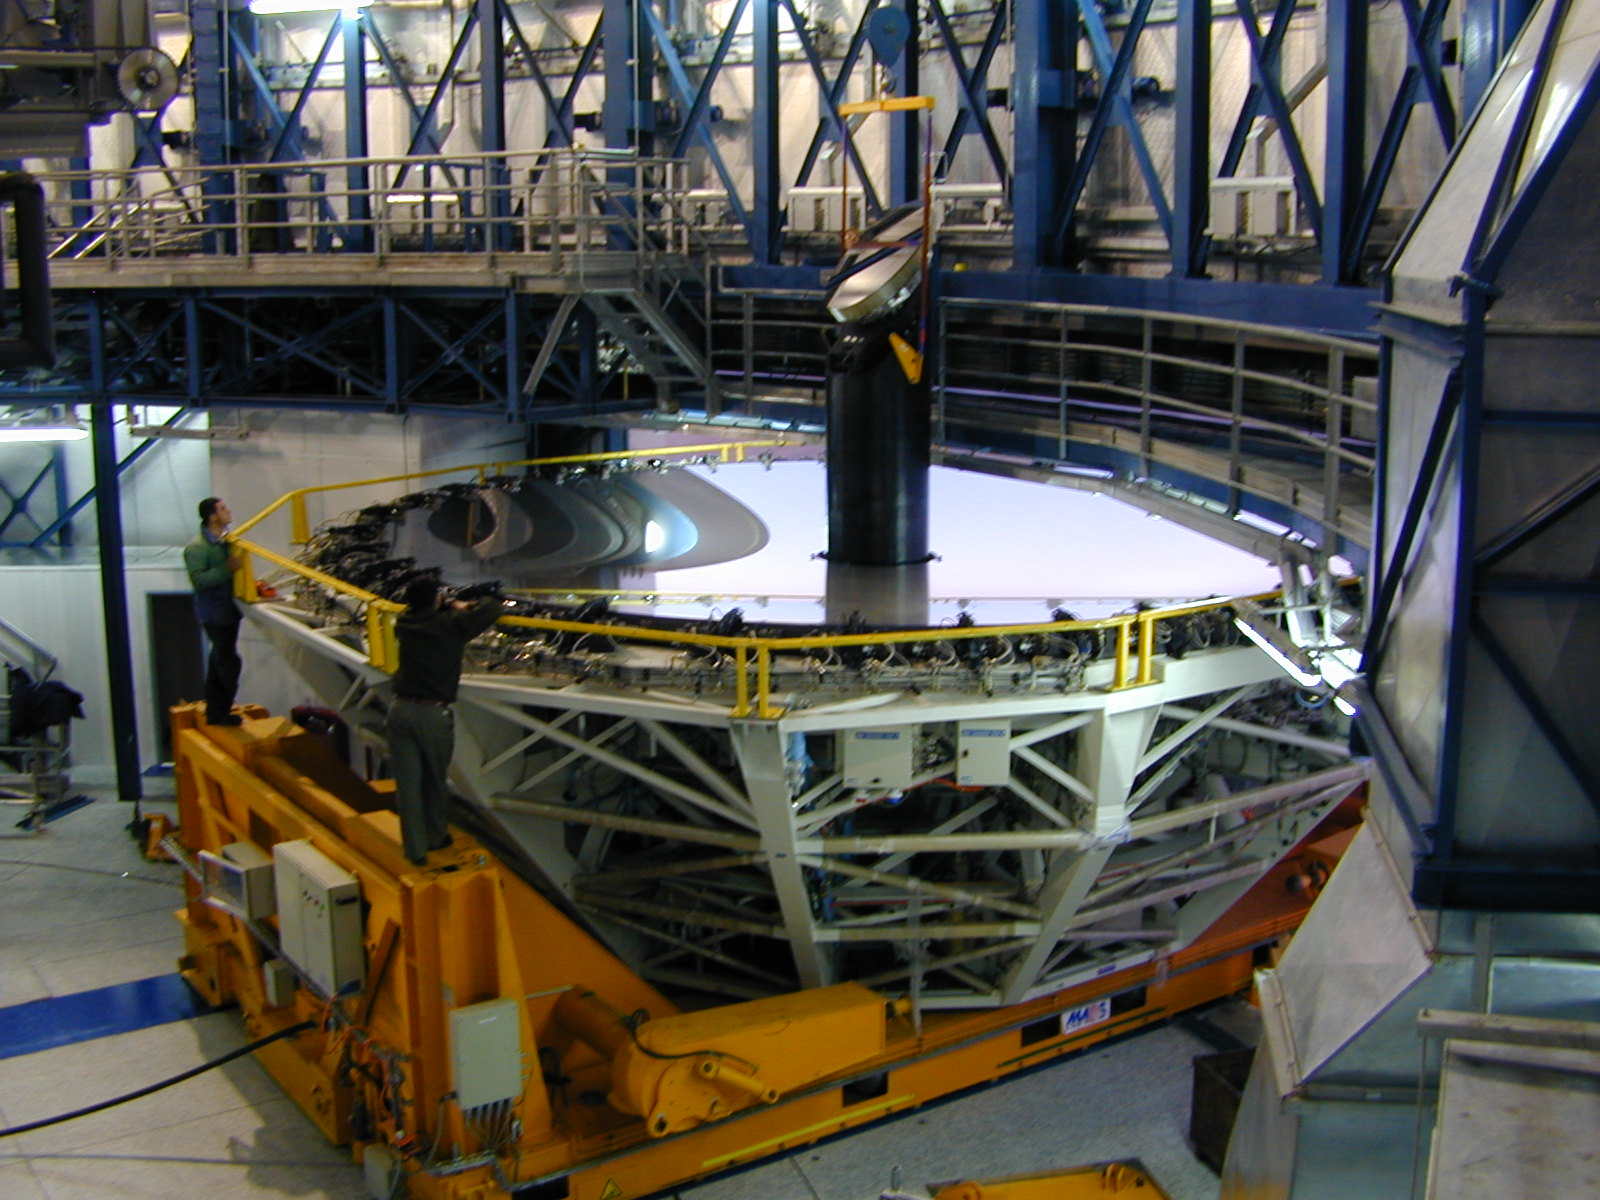

M3 tower and M3 mirror

The M3 tower with the M3 mirror is now in place, at the centre of the M1 mirror.

Credit: ESO